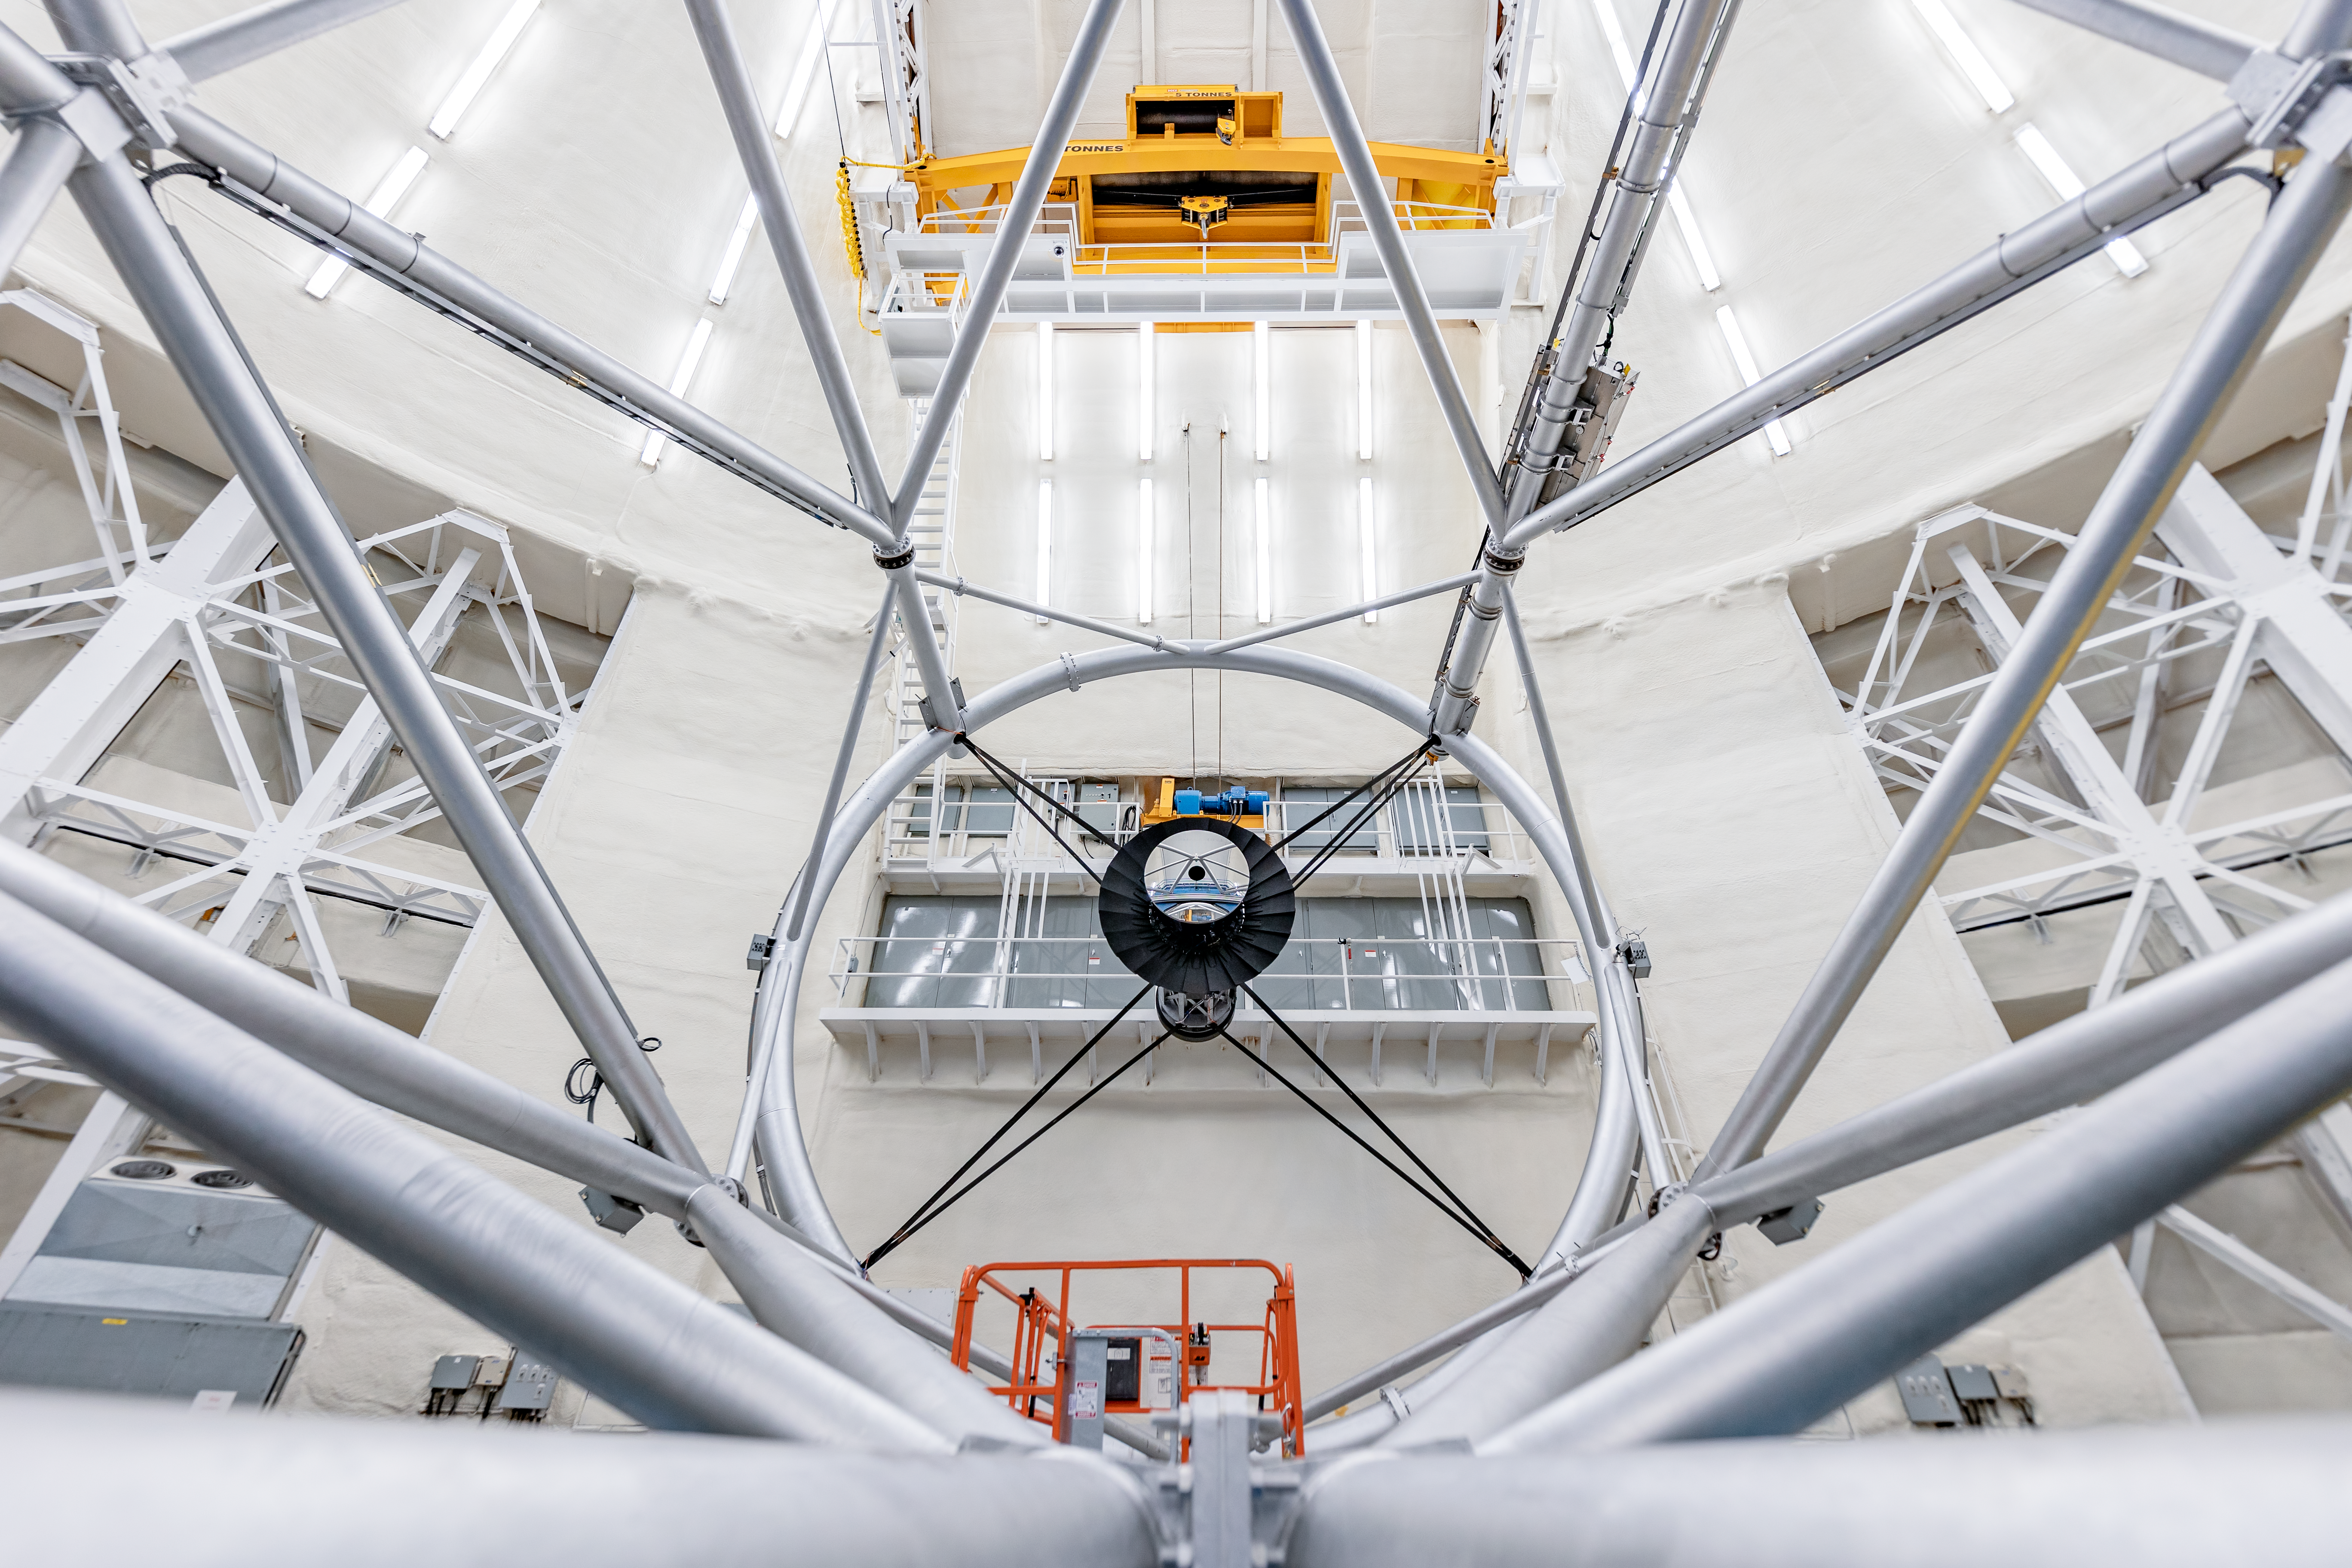

Inside Gemini North

A view from the primary mirror side of Gemini North, looking outward.

Credit: International Gemini Observatory/NOIRLab/NSF/AURA/ T. Slovinský